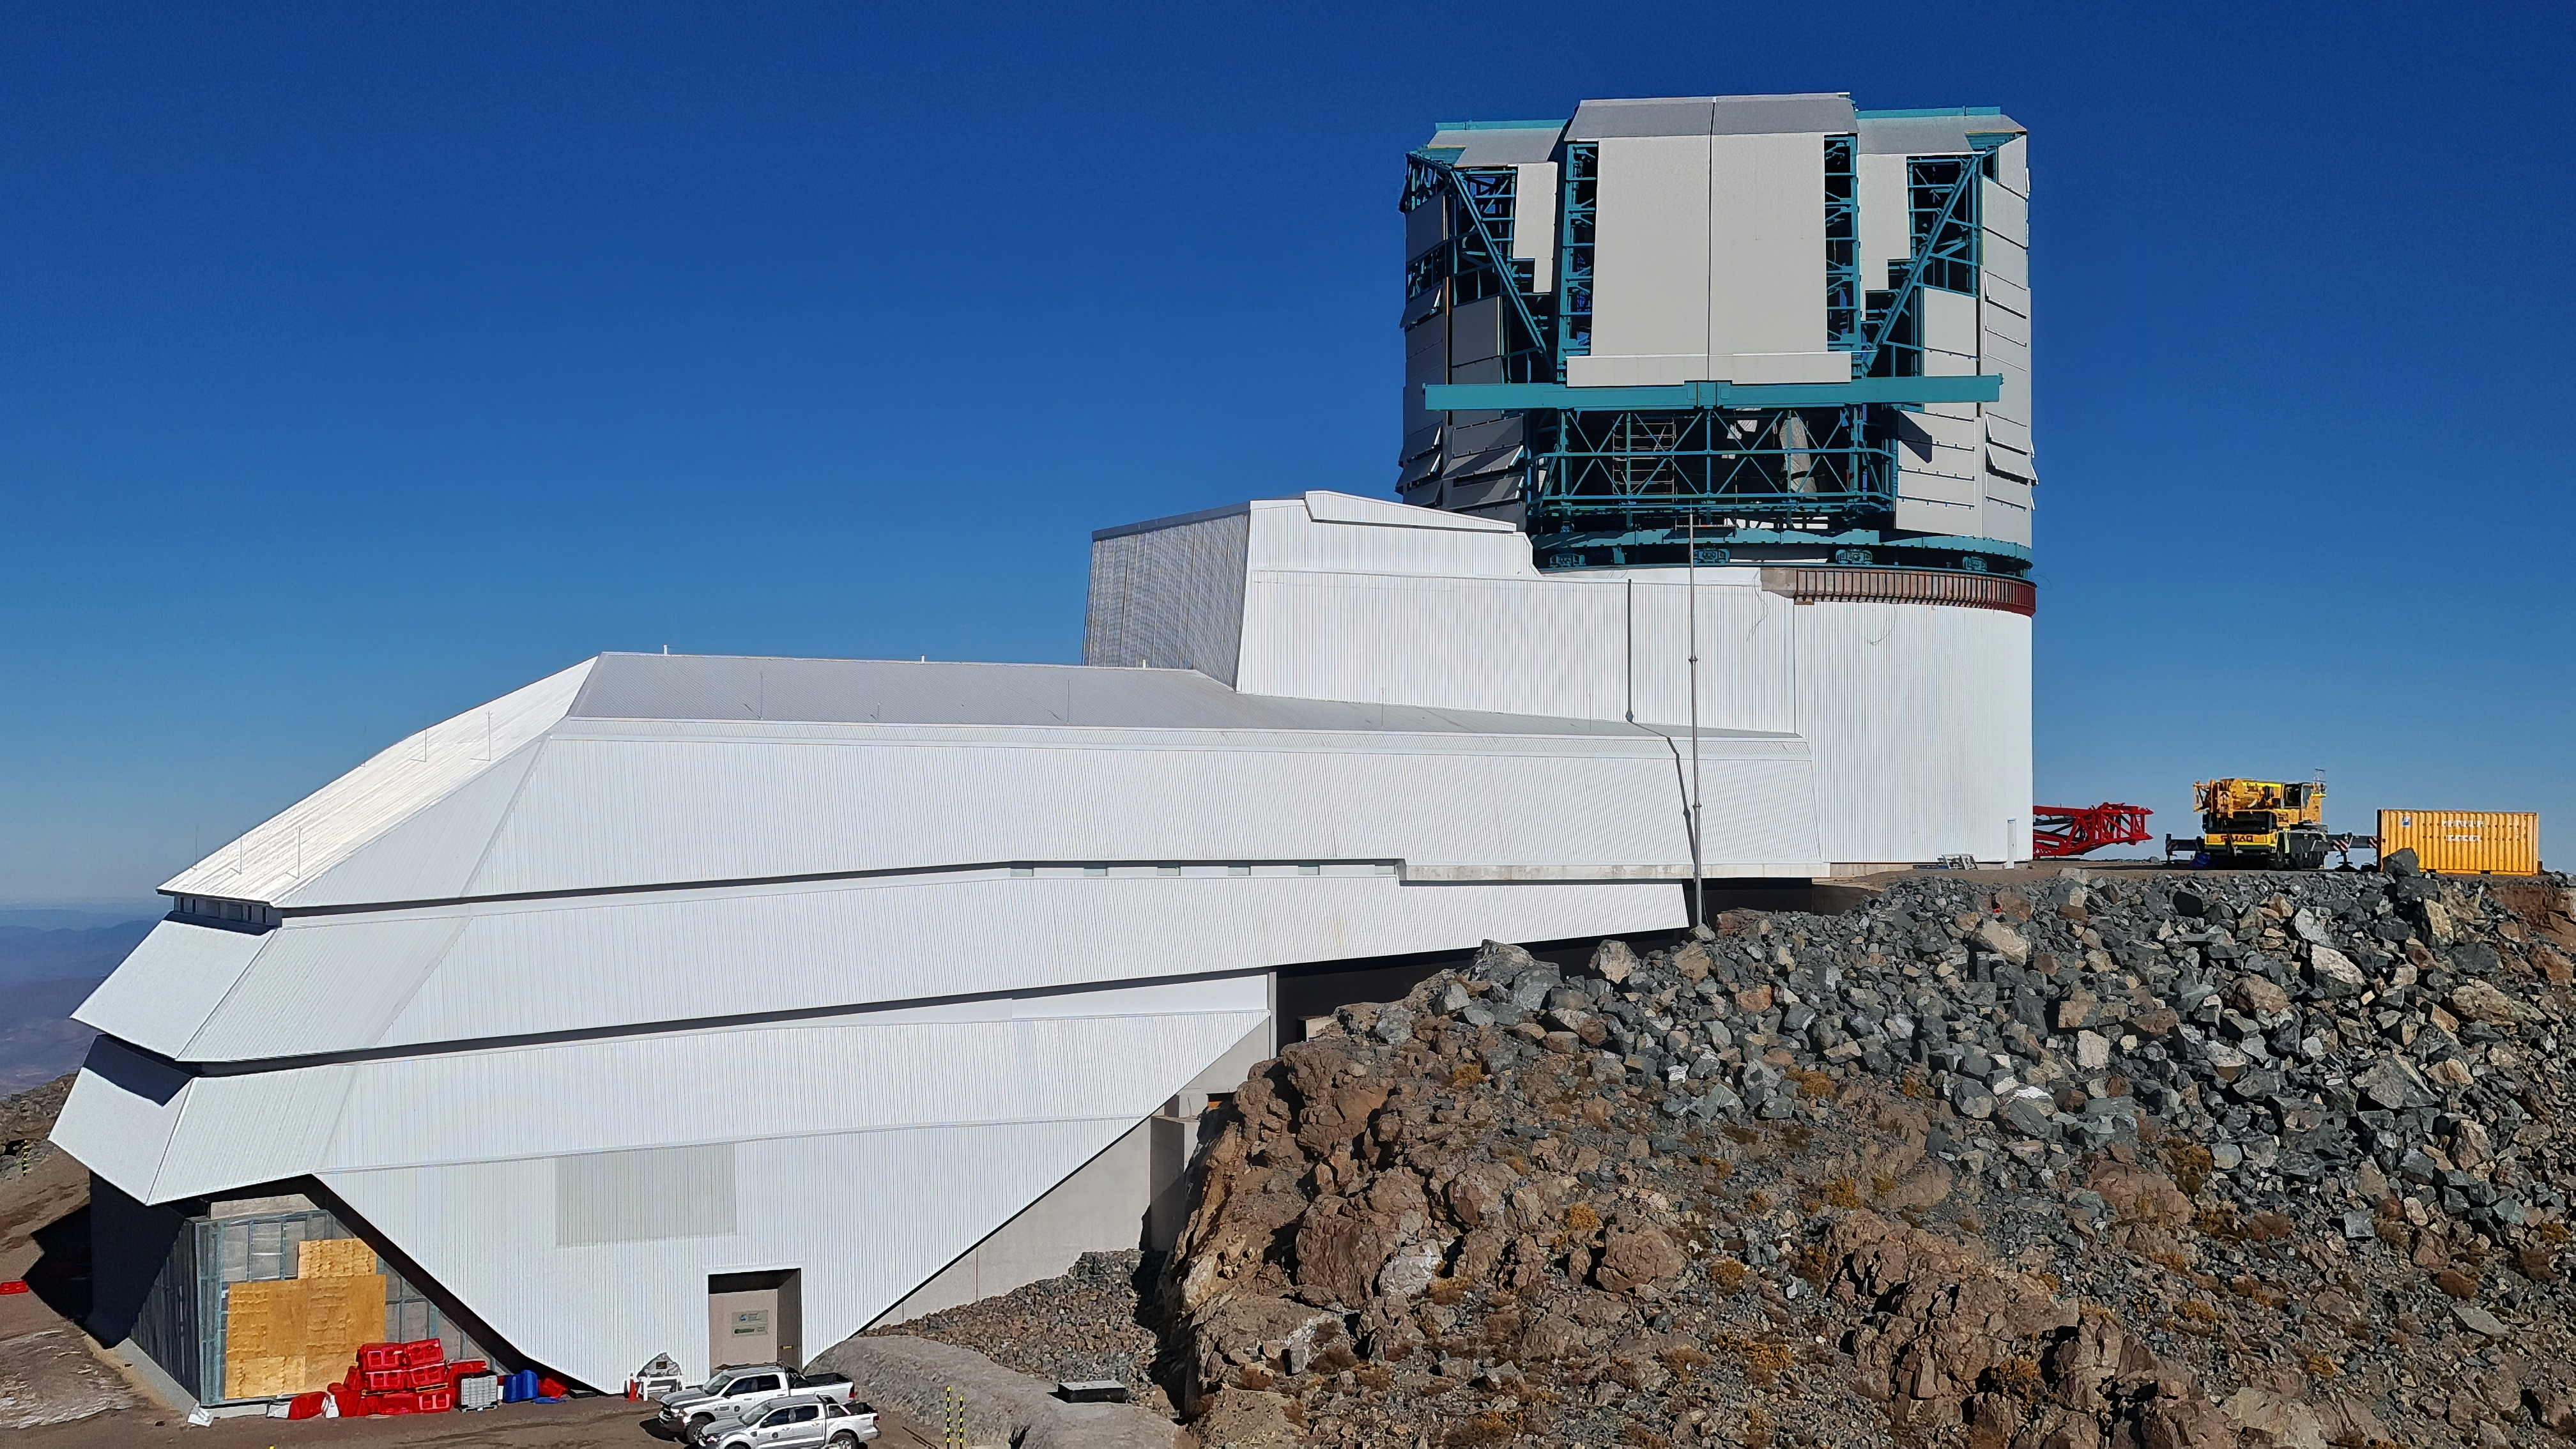

Vera C. Rubin Observatory 28 Aug. 2020

An inspection of the summit facility and equipment was performed on 28 August 2020, after some bad weather moved through the area. In general, the facilities including TMA, Dome, Power, Water lines, Casino (cafeteria), Warehouse, (M1M3), etc, are in good condition.

Credit: Rubin Obs/NSF/AURA